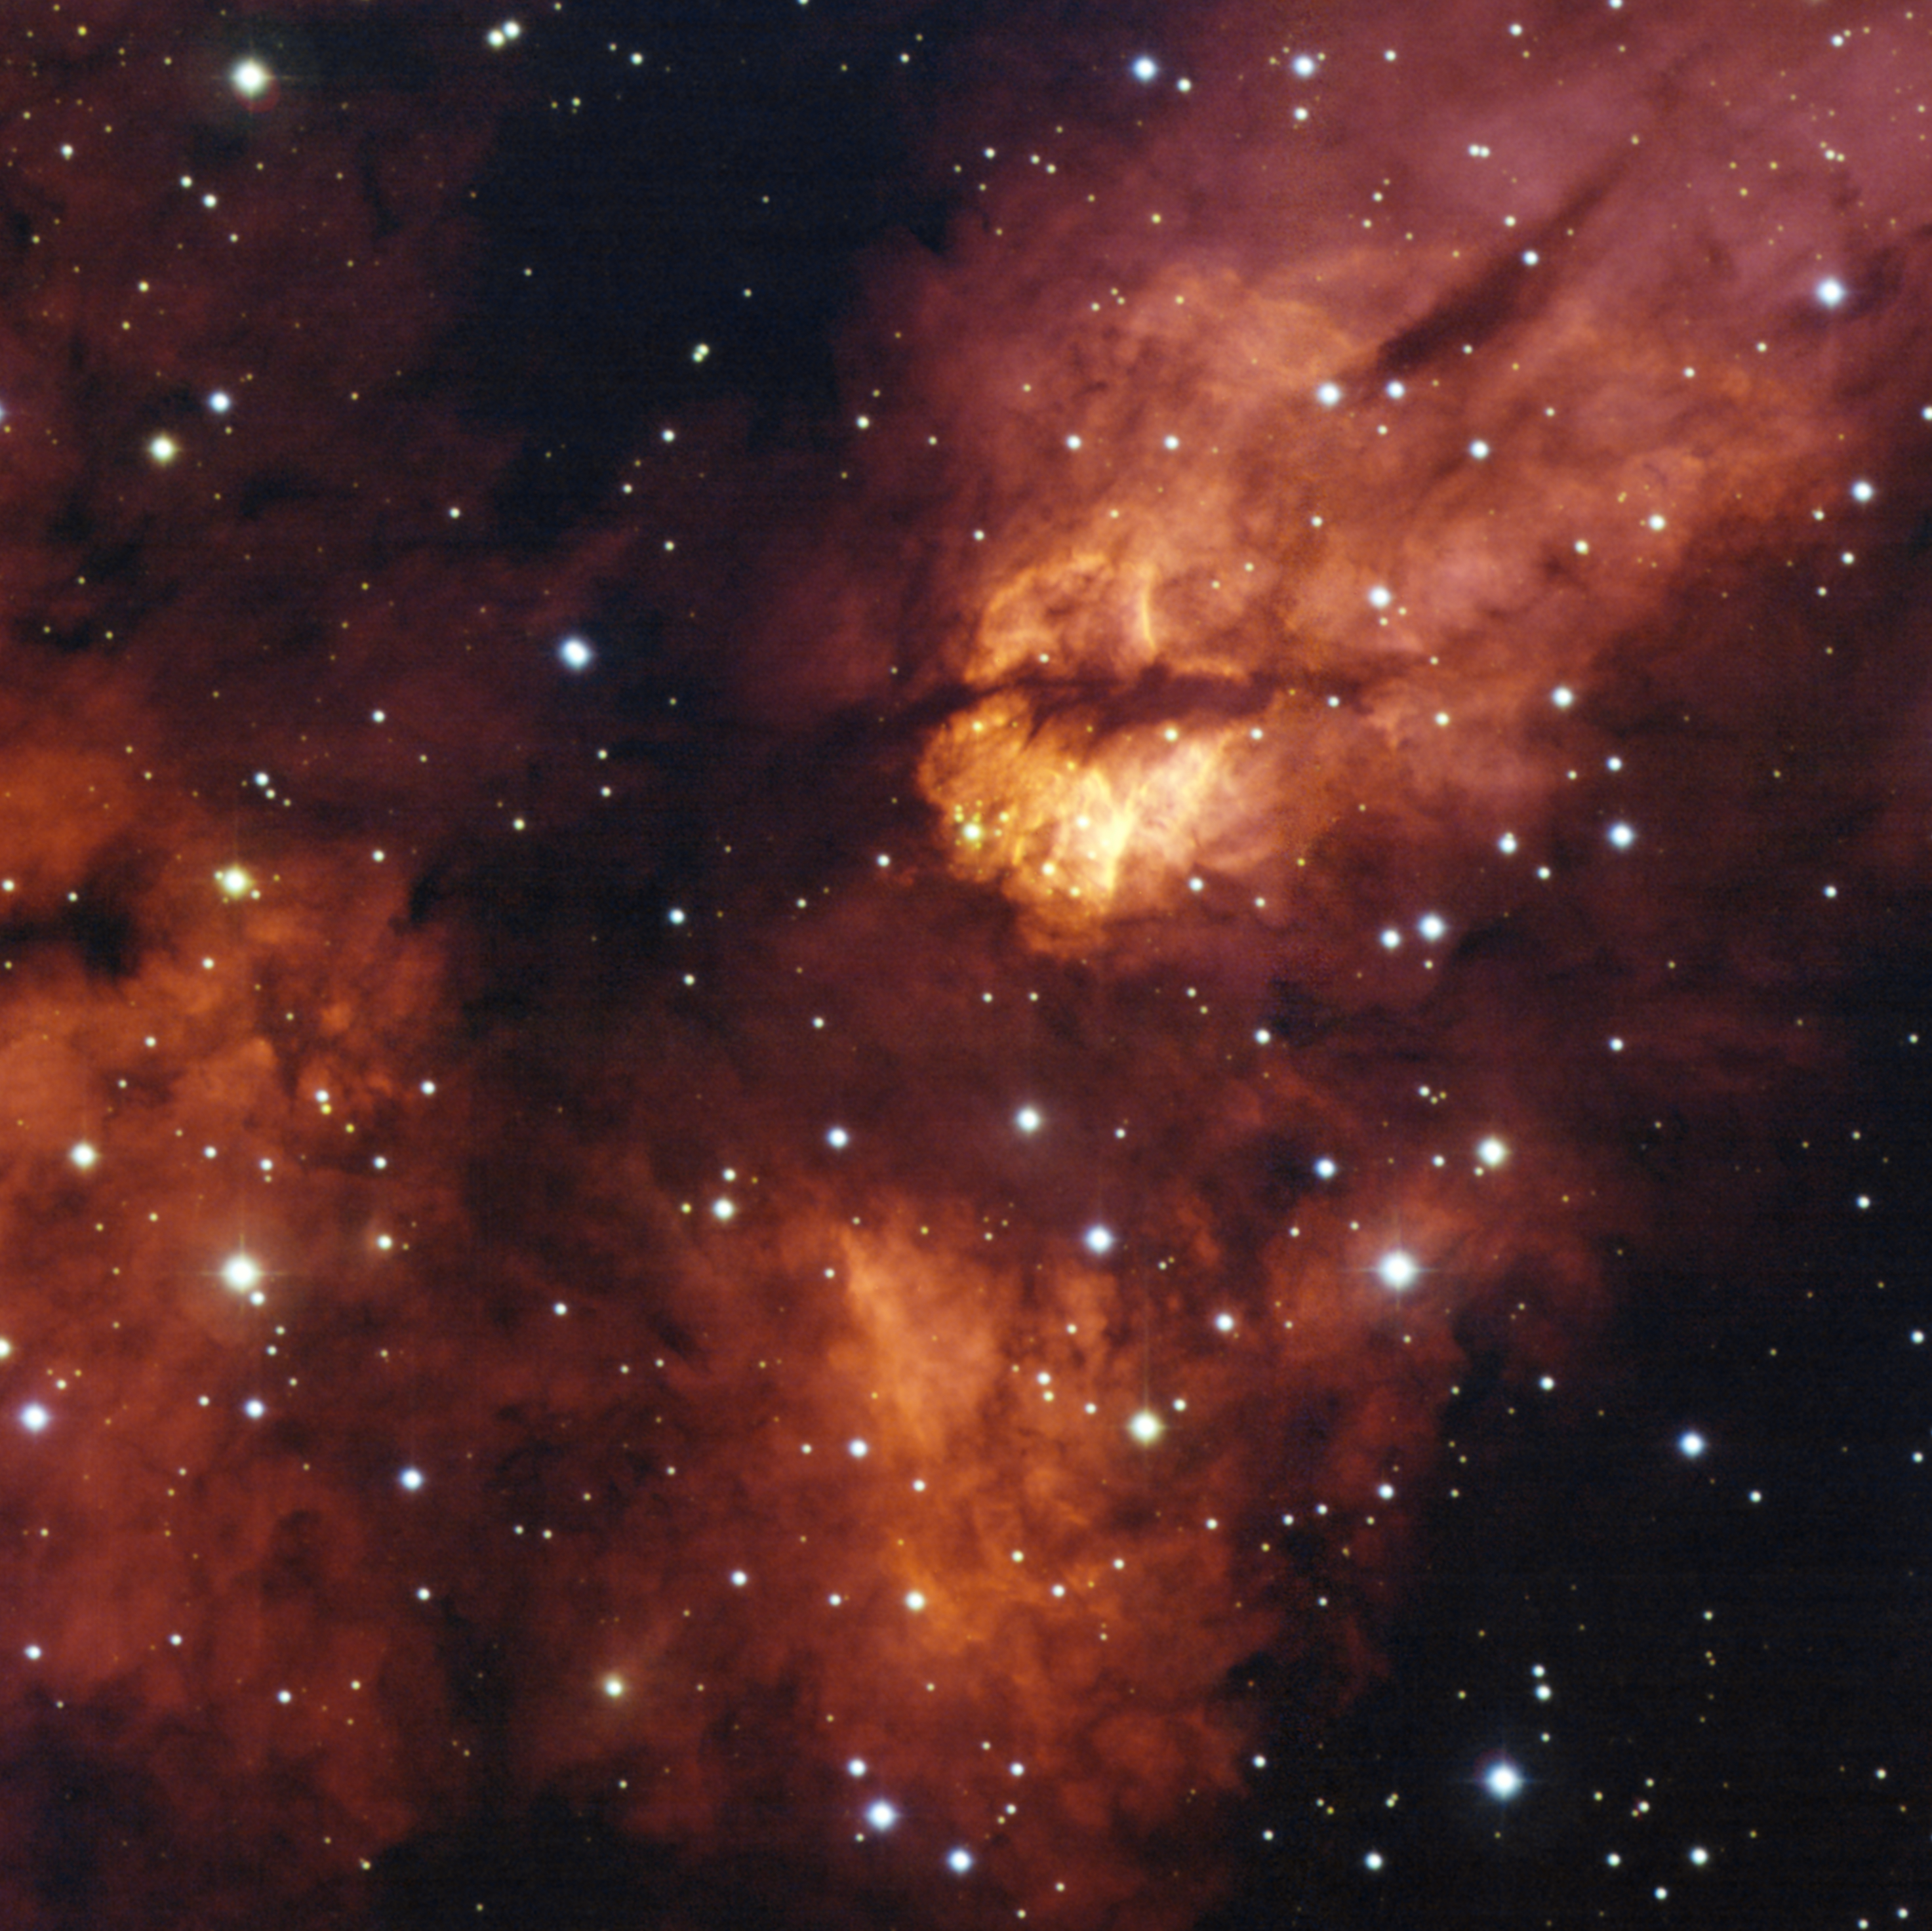

Star cluster RCW 38

The dense star cluster RCW 38 glistens about 5,500 light years away in the direction of the constellation Vela (the Sails). RCW 38 is an "embedded" cluster, in that the nascent cloud of dust and gas still envelops its stars. There, young, titanic stars bombard fledgling suns and planets with powerful winds and large amount of light, helped in their devastating task by short-lived, massive stars that explode as supernovae. In some cases, this energetic onslaught cooks away the matter that may eventually form new planetary systems. Scientists think that our own Solar System emerged from such a dramatic environment.

This image was obtained with the Wide Field Imager instrument on the MPG/ESO 2.2-metre telescope at La Silla, using data collected through four filters (B, V, R and H-alpha). The field of view is about 10 arcminutes.

Credit: ESO